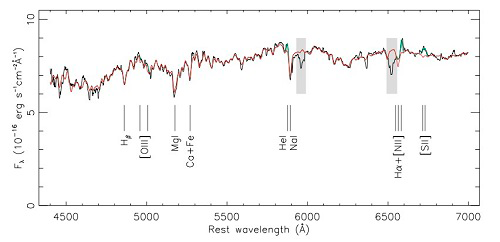

Gemini South GMOS spectrum of the nuclear region of the host galaxy of the observed off-center tidal disruption event

Gemini South GMOS spectrum (black line) of the nuclear region of the host galaxy of the observed off-center tidal disruption event, believed to be caused by an intermediate mass black hole. The best-fit model of the spectrum is shown in green, with the contribution from the stars alone indicated in red. The gray areas mark regions where the spectrum was affected by atmospheric absorption and the GMOS CCD gap. This Gemini spectrum was used to extract the stellar population properties and kinematics of the galaxy in which this unusual event occurred.

Credit: International Gemini Observatory/NOIRLab/NSF/AURA